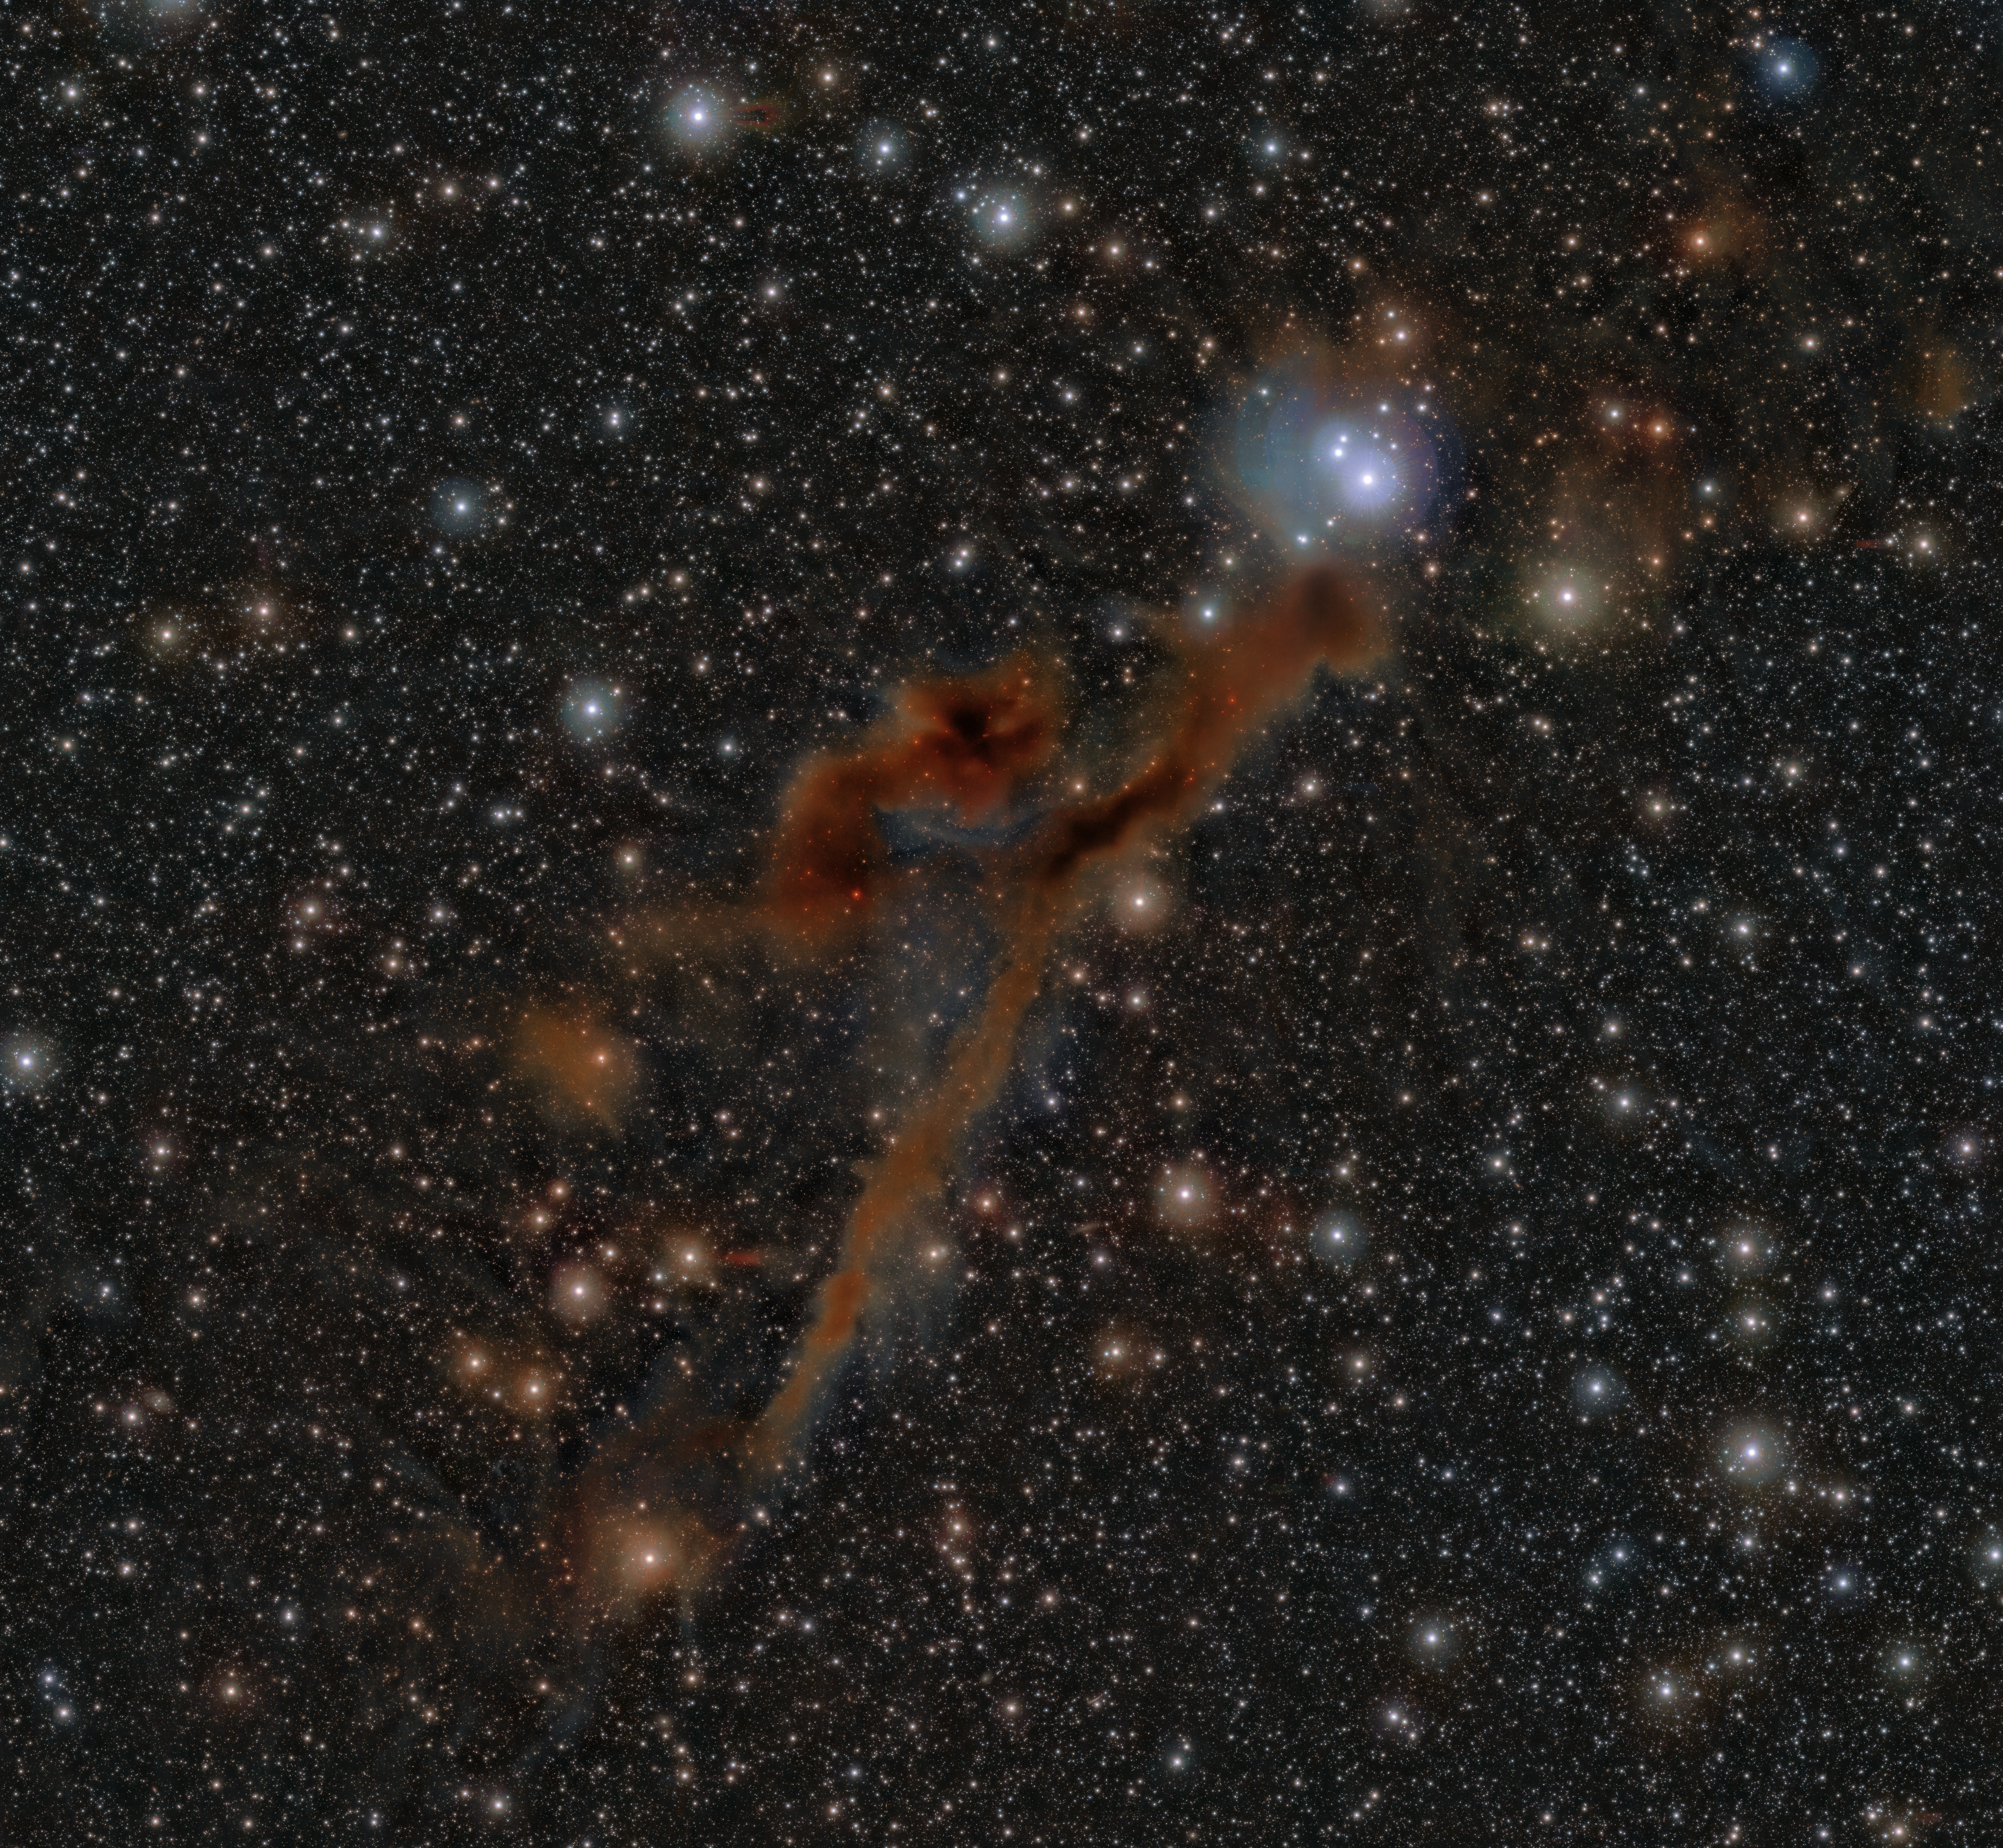

An infrared view of the Lupus 3 region

This image shows the region Lupus 3. New stars are born in the colourful clouds of gas and dust seen here. The infrared observations underlying this image reveal new details in the star-forming regions that are usually obscured by the clouds of dust. The image was produced with data collected by the VIRCAM instrument, which is attached to the VISTA telescope at ESO’s Paranal Observatory in Chile. The observations were done as part of the VISIONS survey, which will allow astronomers to better understand how stars form in these dust-enshrouded regions.

Credit: ESO/Meingast et al.